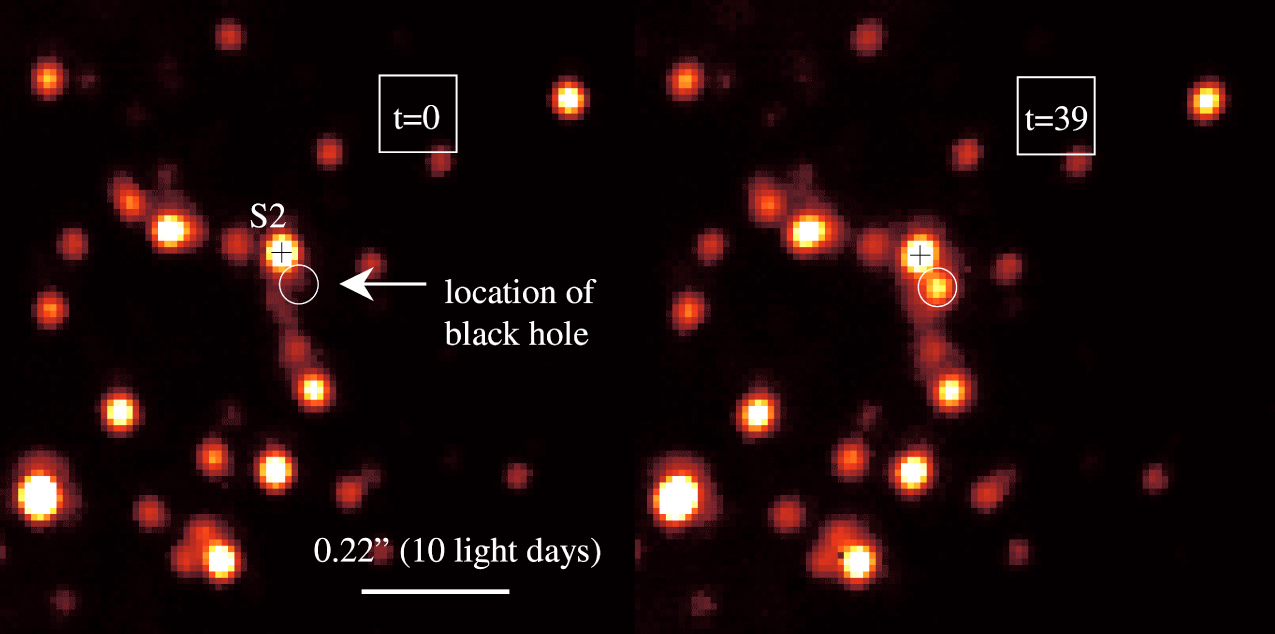

Near-infrared flare from Galactic Centre

Detection of a powerful flare from the centre of the Milky Way galaxy. These and other adaptive optics (AO) images (with resolution 0.040 arcsec in the near-infrared H-band at wavelength 1.65 µm) of the central region of the Milky Way were obtained with the NACO imager on the 8.2-m VLT YEPUN telescope at the ESO Paranal Observatory on May 9, 2003. The image covers a sky area of about 1 x 1 arcsec, corresponding to about 45 light-days at the distance of the Galactic Centre. The time (in minutes from the beginning of the data set at 6h59m24s (UT) on May 9, 2003) is shown at the upper right of each image. North is up and East to the left. The position of the 15-year orbiting star S2 is marked by a cross and the astrometric location of the black hole is indicated by a circle.

Credit: ESO